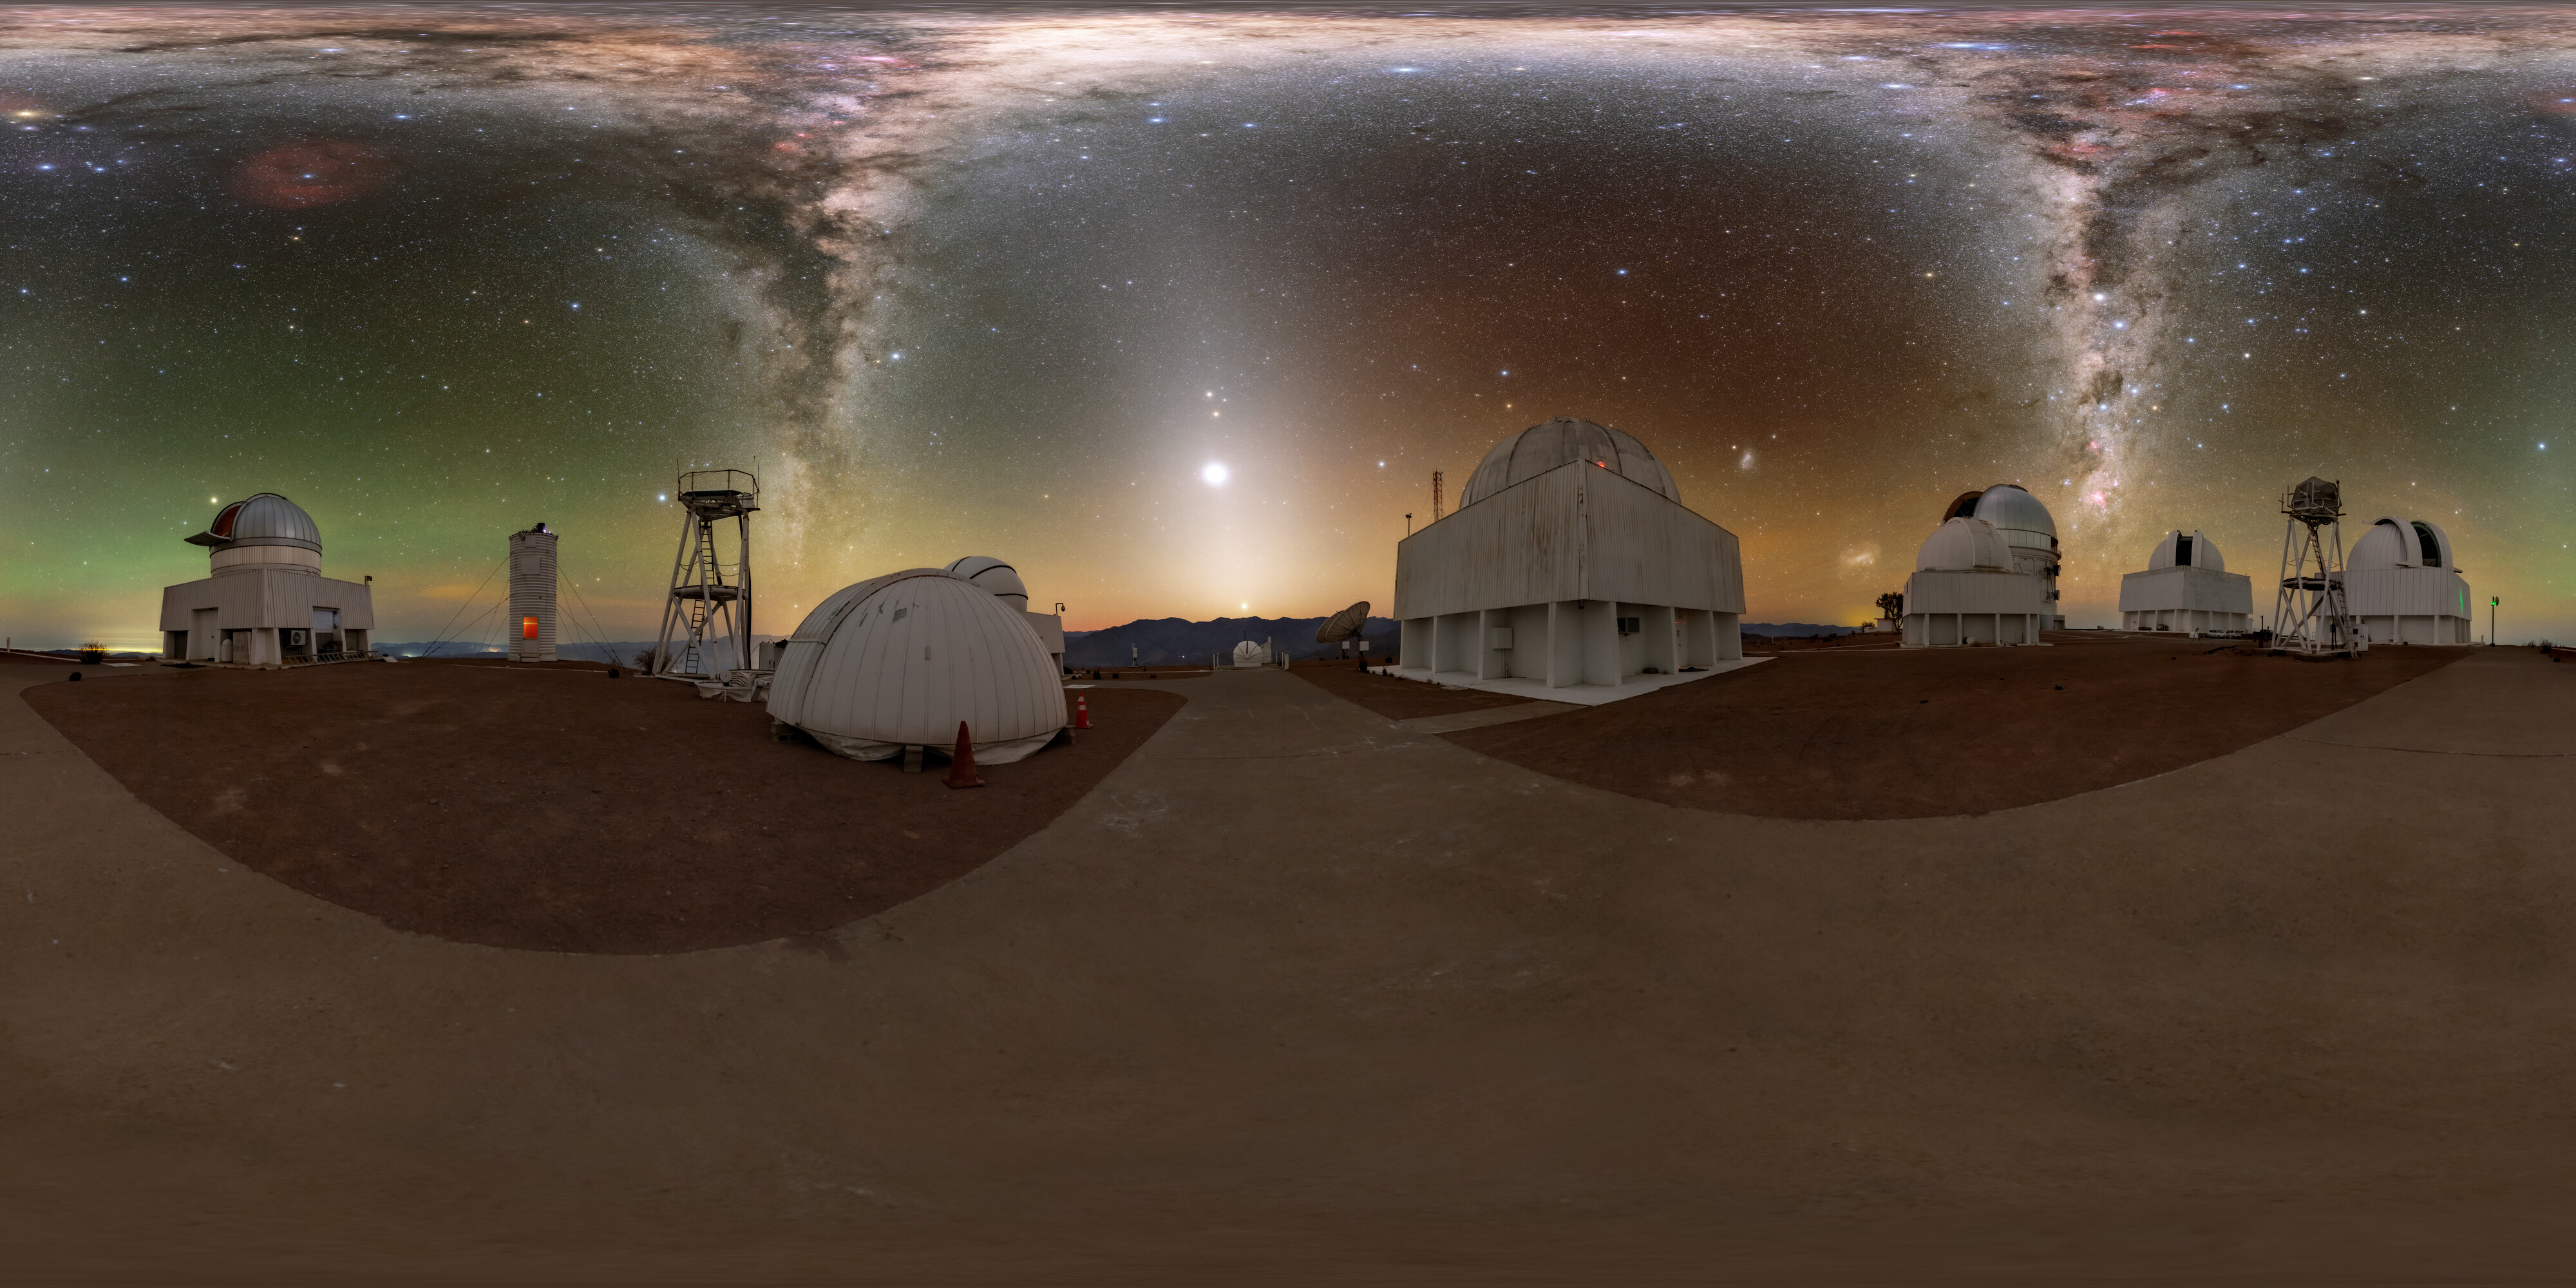

Zodiacal Light Seen From CTIO 360 Panorama

A 360 panorama view of the tenant telescopes at Cerro Tololo Inter-American Observatory (CTIO), a Program of NSF NOIRLab, with the distant zodiacal light beaming up from the horizon.

A fulldome version of this image can be found here.

Credit: CTIO/NOIRLab/NSF/AURA/T. Slovinský